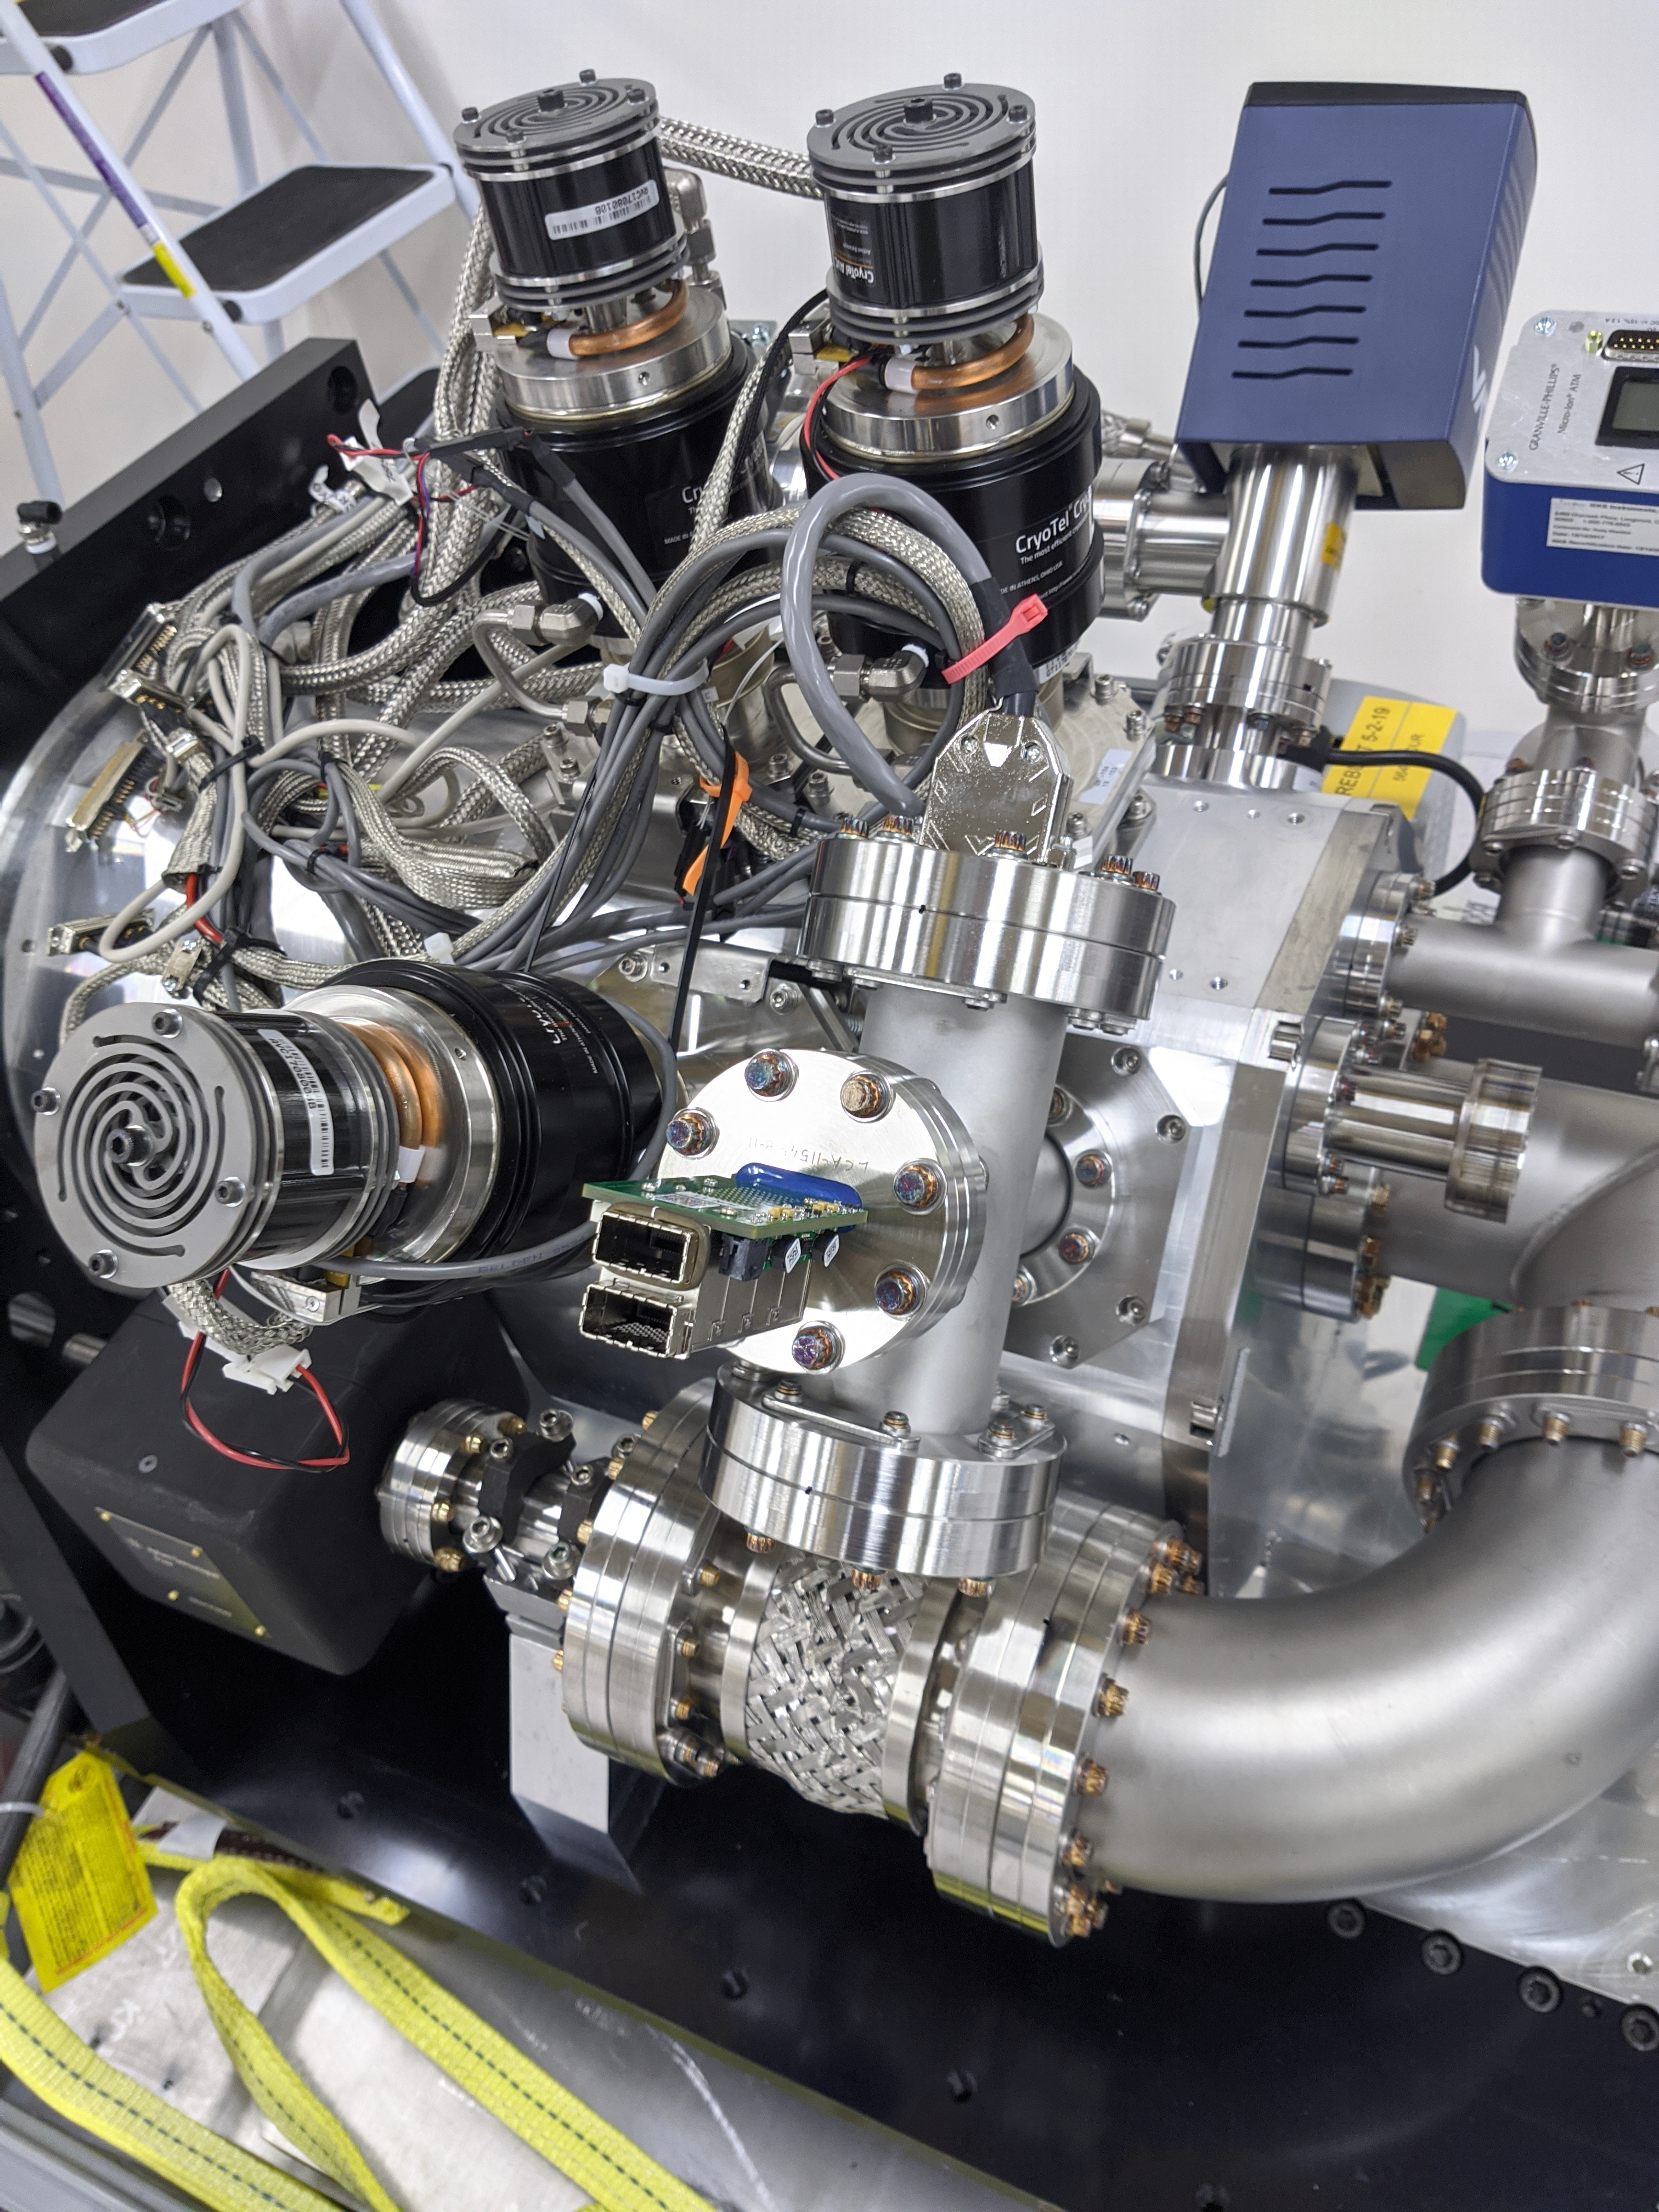

ComCam Arrives in La Serena

The Rubin Observatory Commissioning Camera, which left Tucson on March 16th, has safely arrived in La Serena, Chile. It was unpacked in the La Serena Data Center, and inspections showed that the physical components are in good shape. Next, ComCam will be set up in a safe configuration and the team will determine which testing activities can be done in the Data Center computer room while the summit is closed. The ComCam integration structure is still en route to Chile by ship, and is scheduled to arrive in late April.

Credit: Rubin Observatory/NSF/AURA